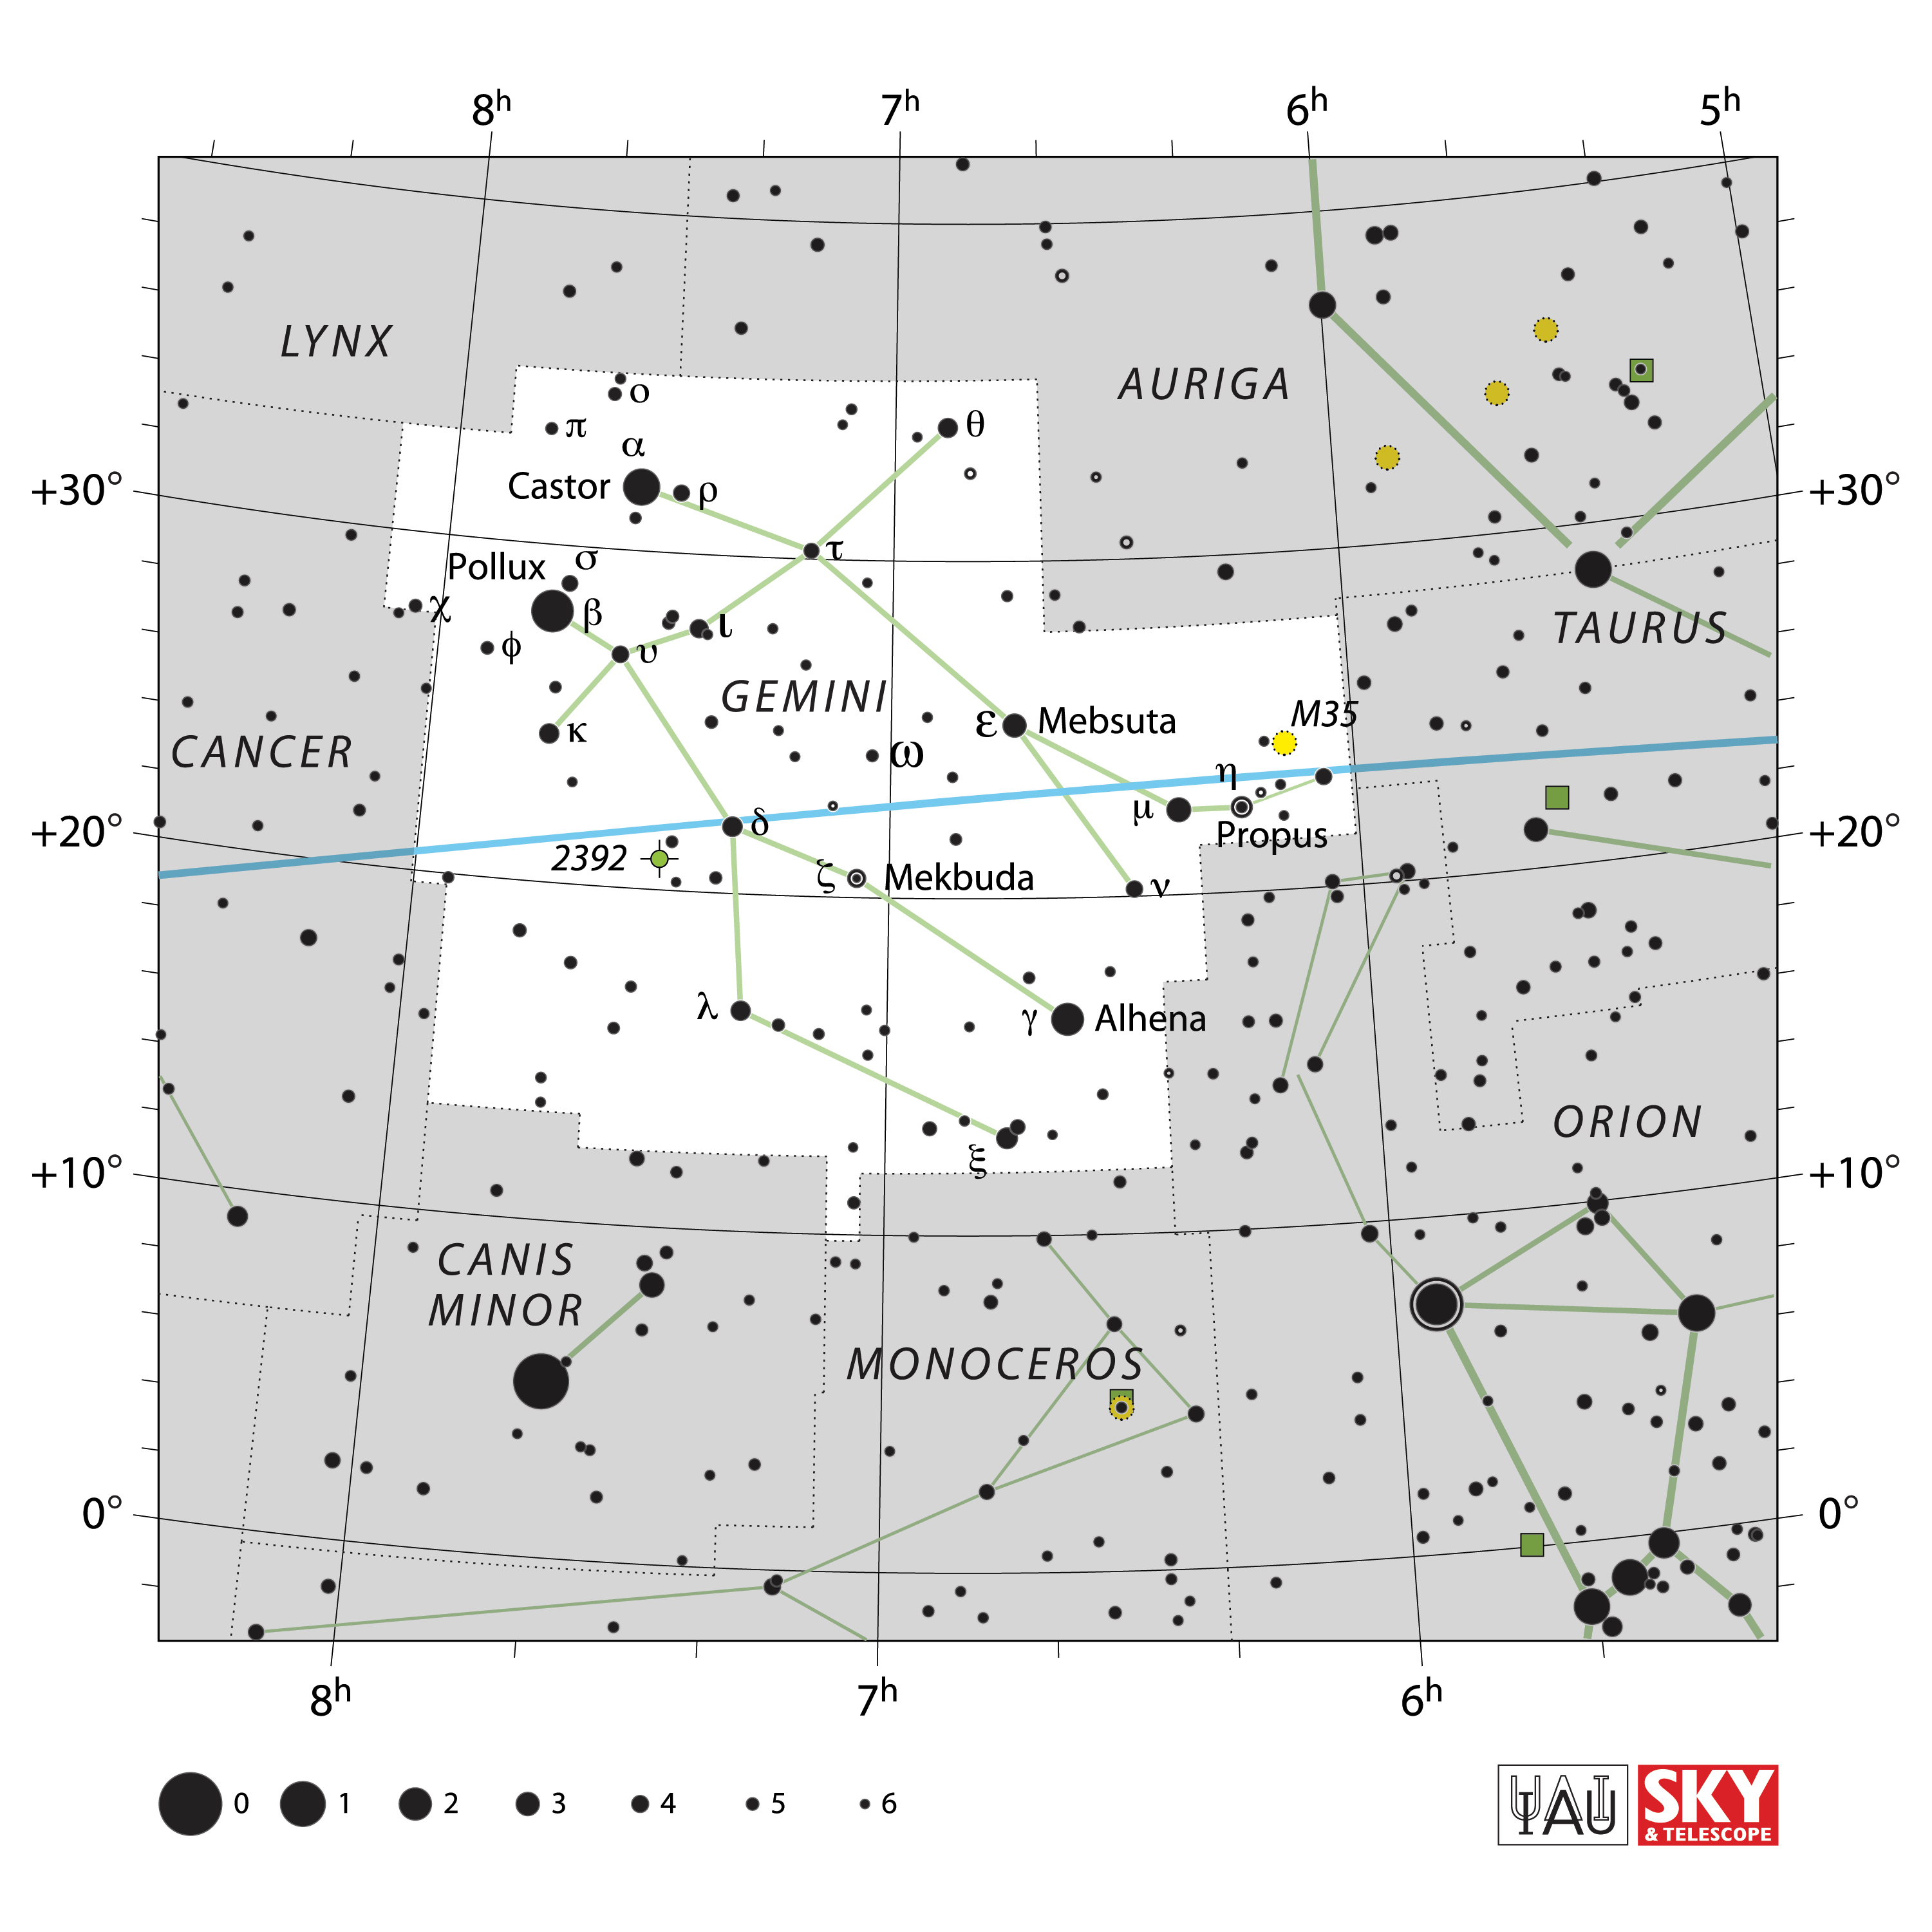

Gemini

Credit: IAU and Sky & Telescope